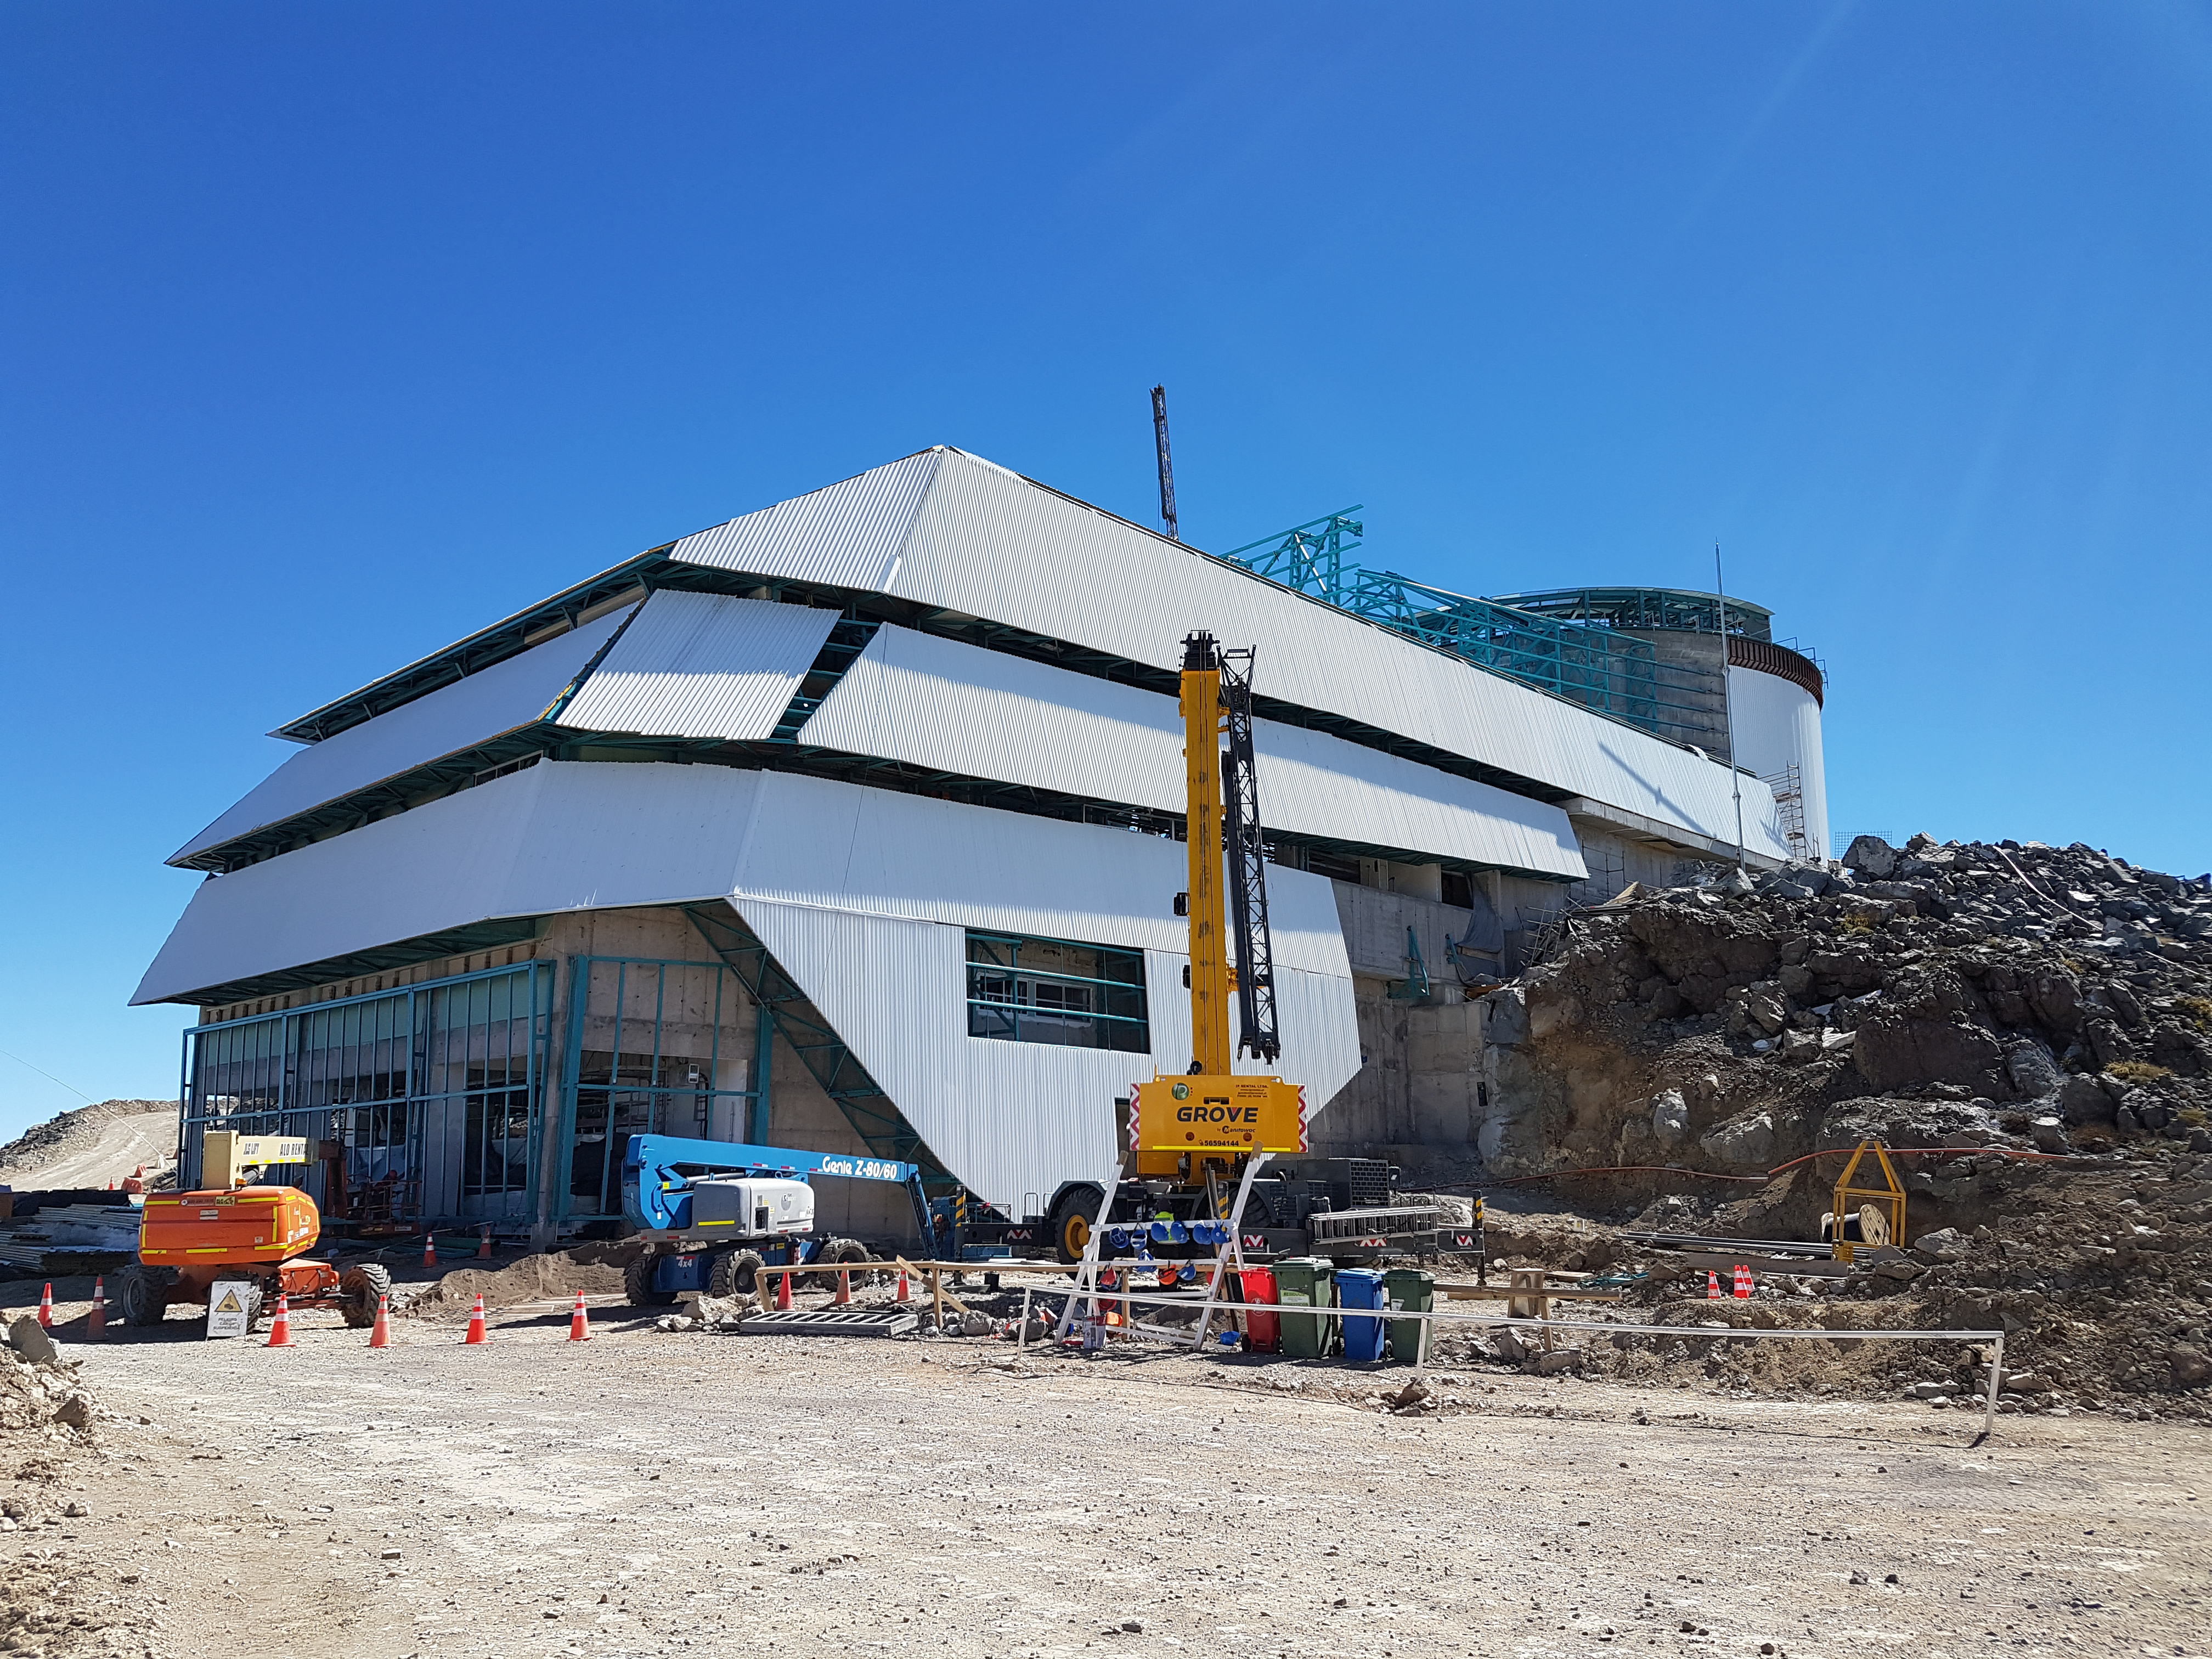

Summit Construction

Current status of construction, September 1, 2017. Installation of the roof is occurring while there is good weather; other jobs are also being completed inside the building.

Credit: Rubin Observatory/NSF/AURA